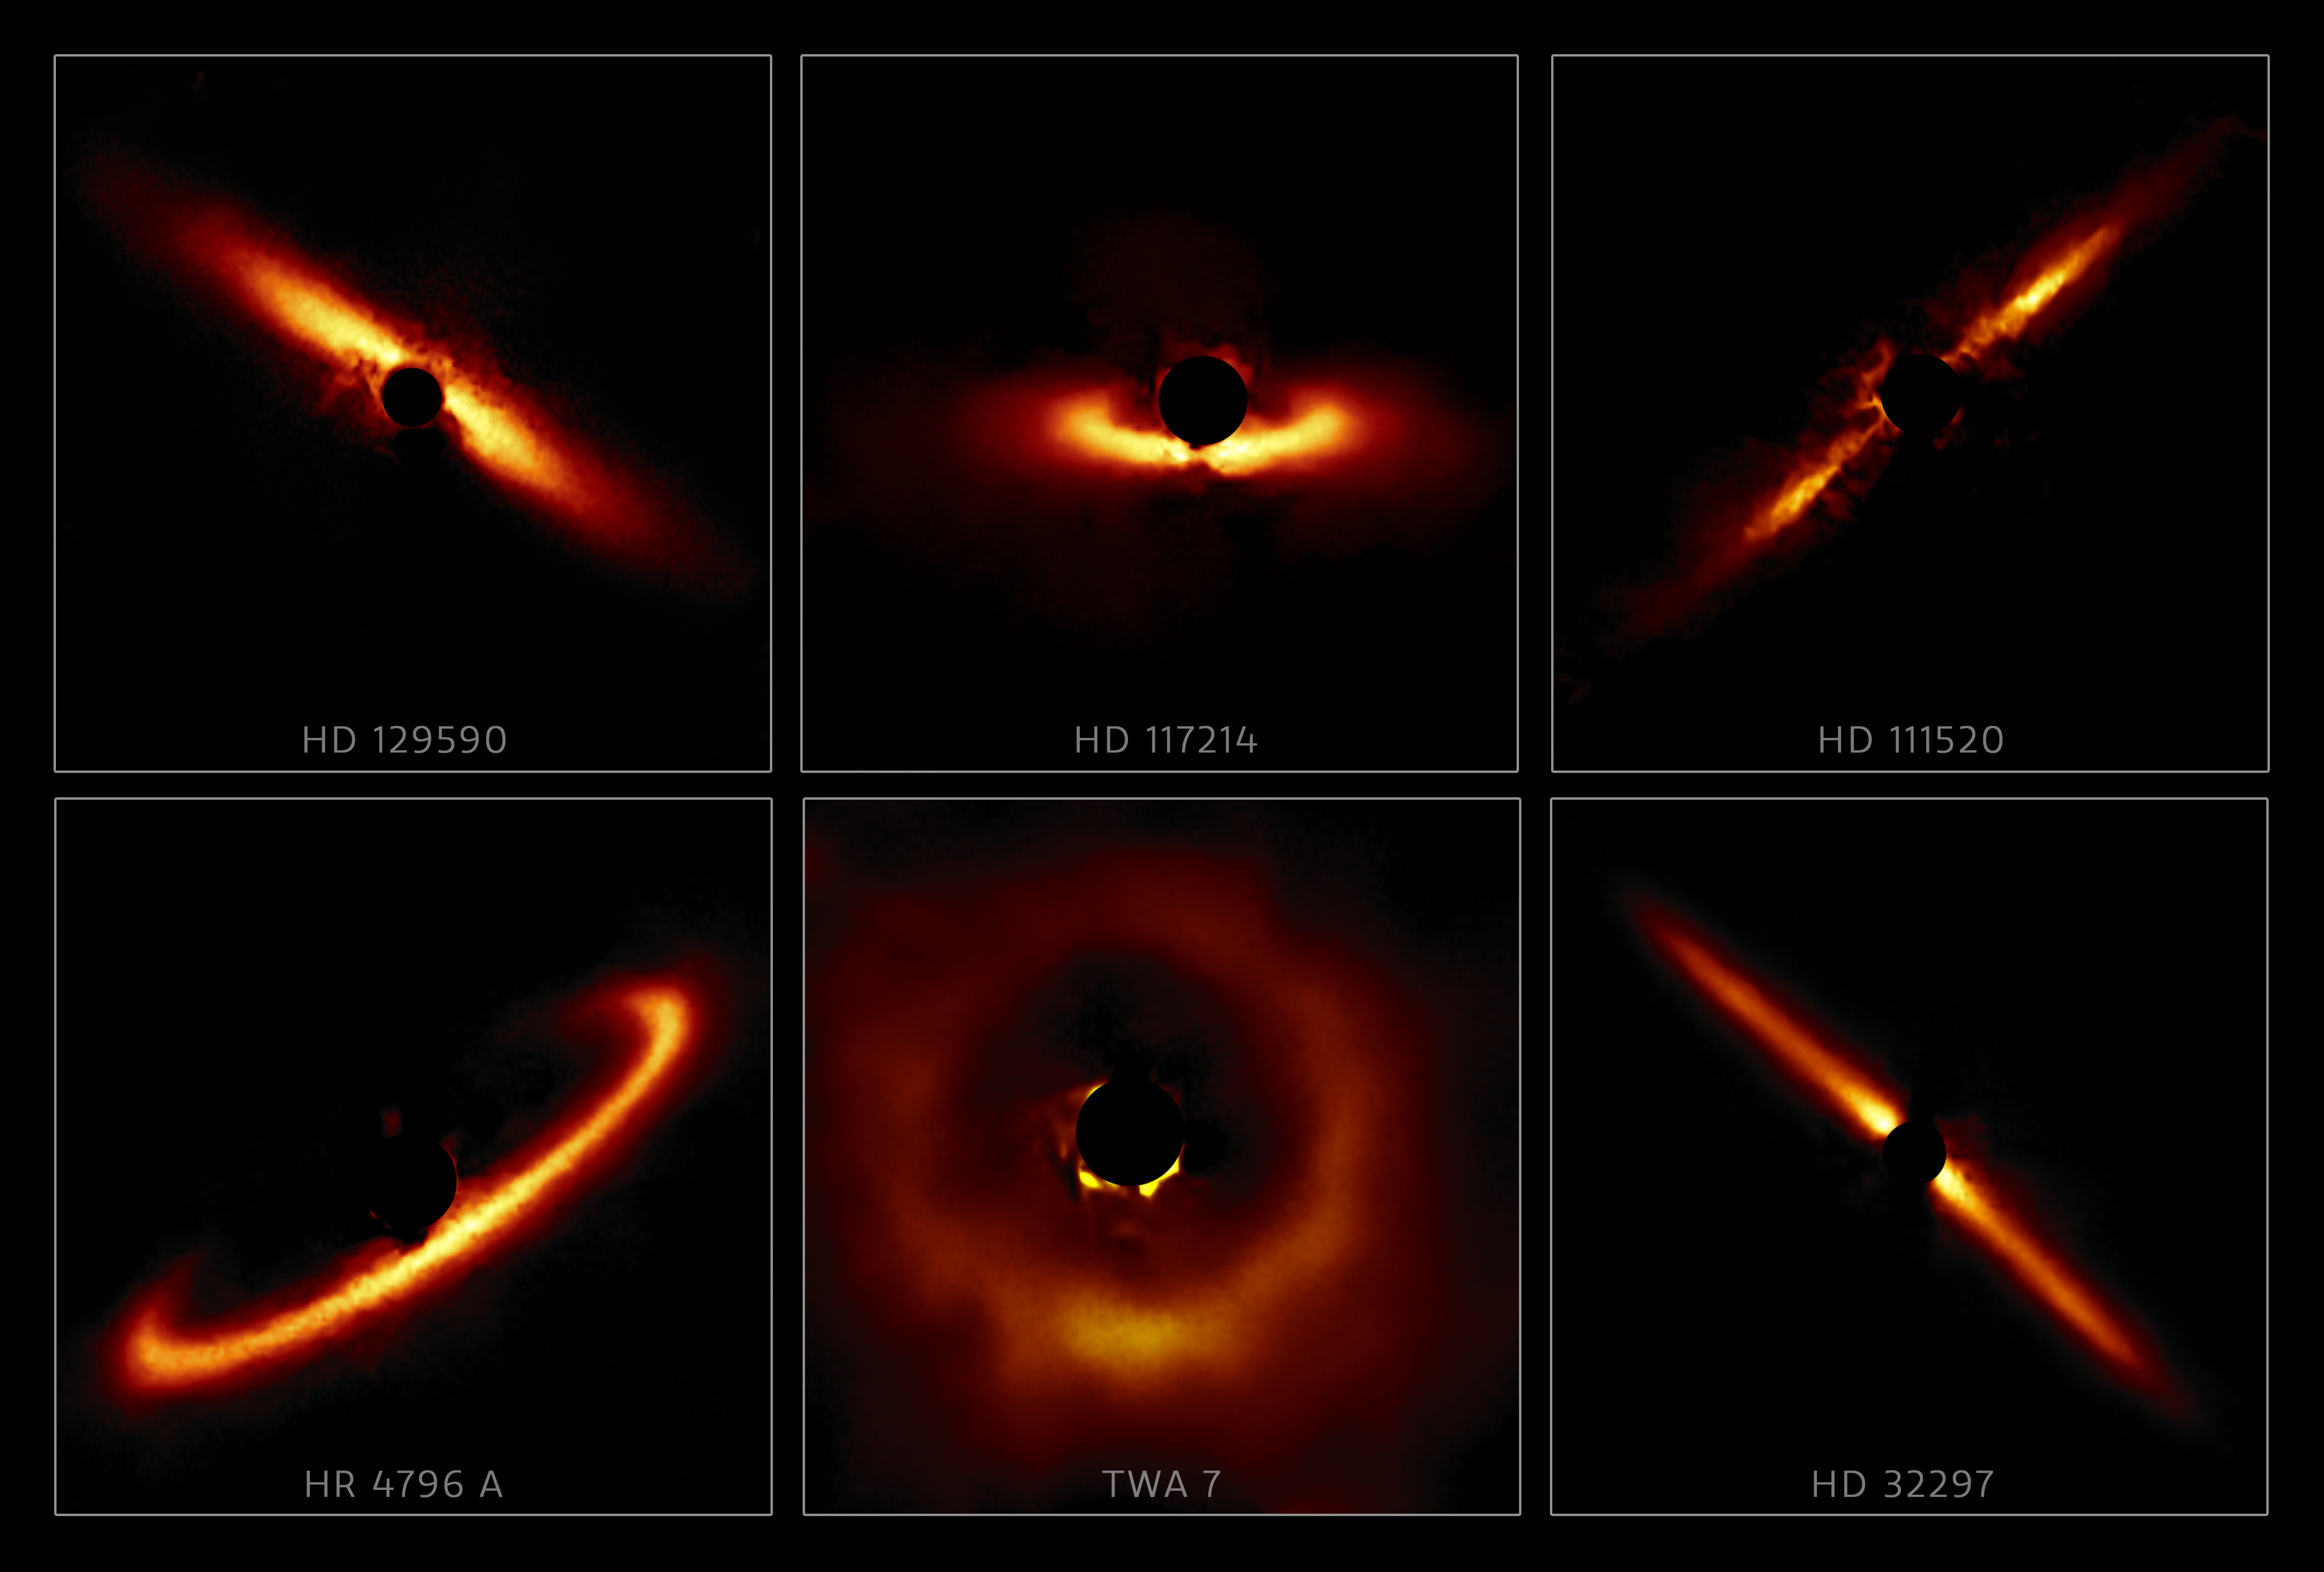

GPI Circumstellar Disks. A Sampling (labeled)

Six circumstellar disks selected from the larger sample of 26 disks obtained with the Gemini South telescope in Chile using the Gemini Planet Imager (GPI). These images highlight the diversity of shapes and sizes that these disks can take and show the outer reaches of star systems in their formative years.

Credit: International Gemini Observatory/NOIRLab/NSF/AURA/T. Esposito (UC Berkeley)Image processing: Travis Rector (University of Alaska Anchorage), Mahdi Zamani & Davide de Martin